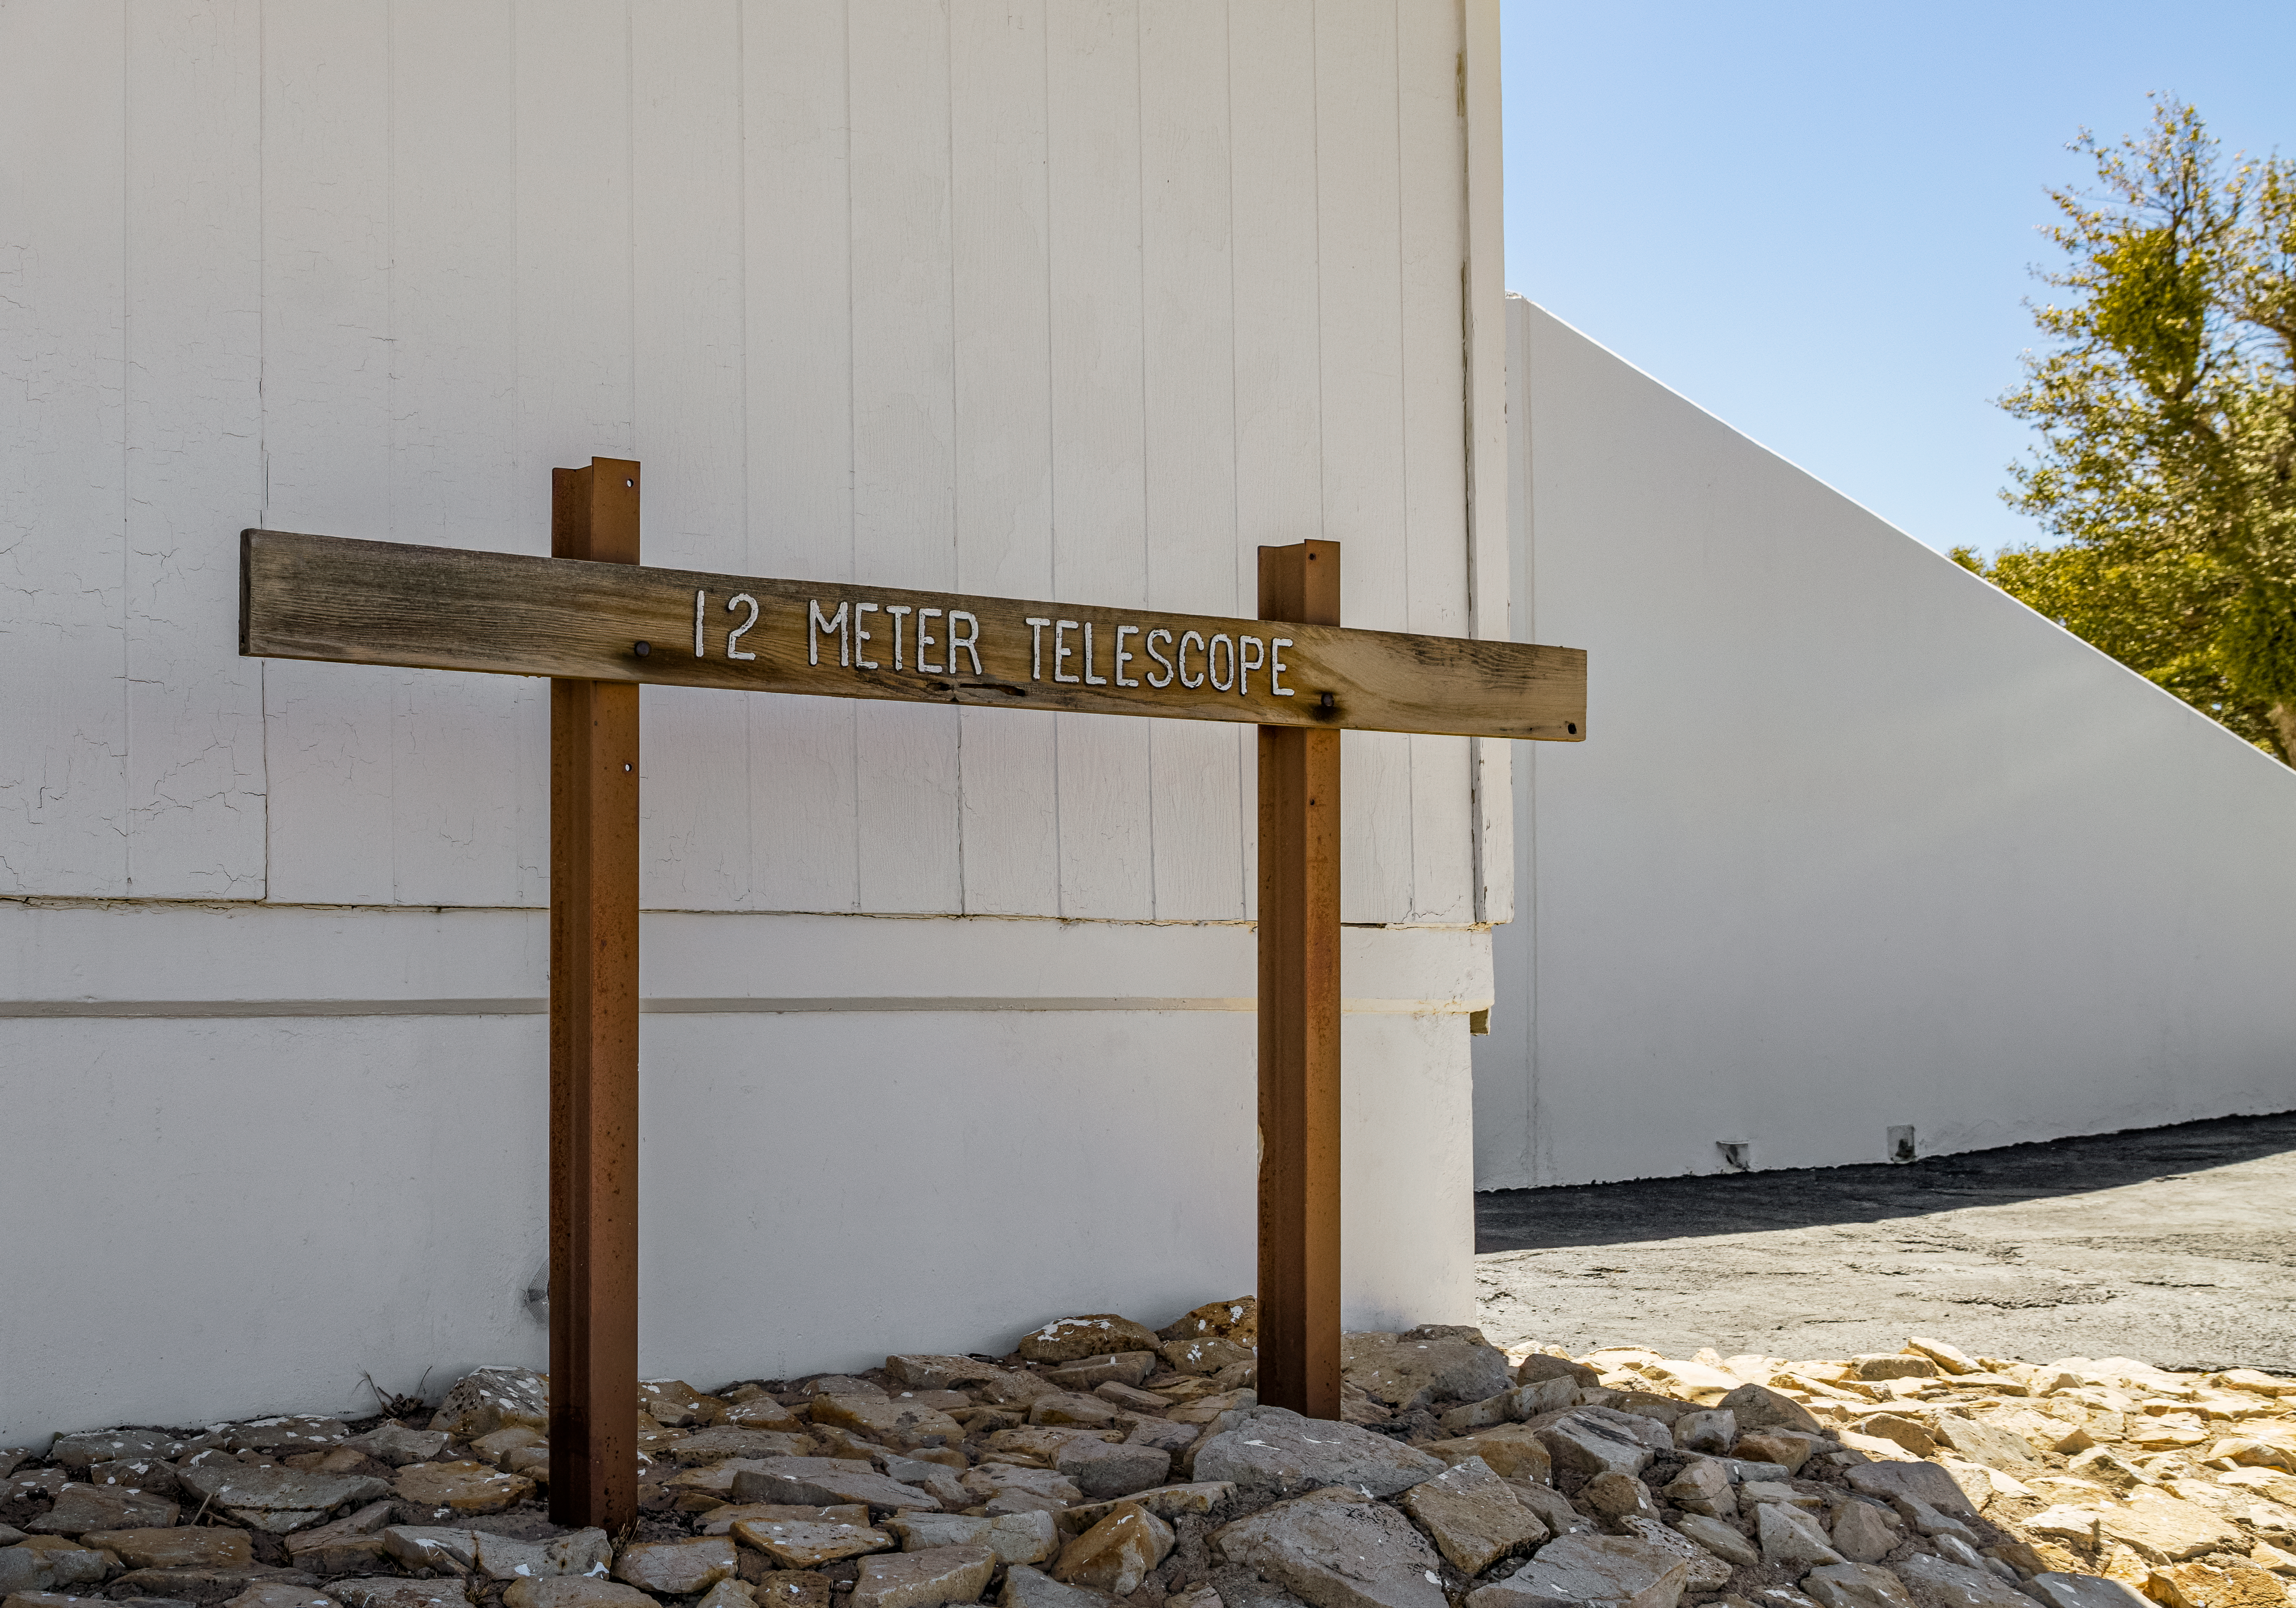

UA ARO 12-meter Telescope Sign

The sign for the UA ARO 12-meter Telescope on Kitt Peak National Observatory in Arizona.

Credit: KPNO/NOIRLab/NSF/AURA/T. Matsopoulos